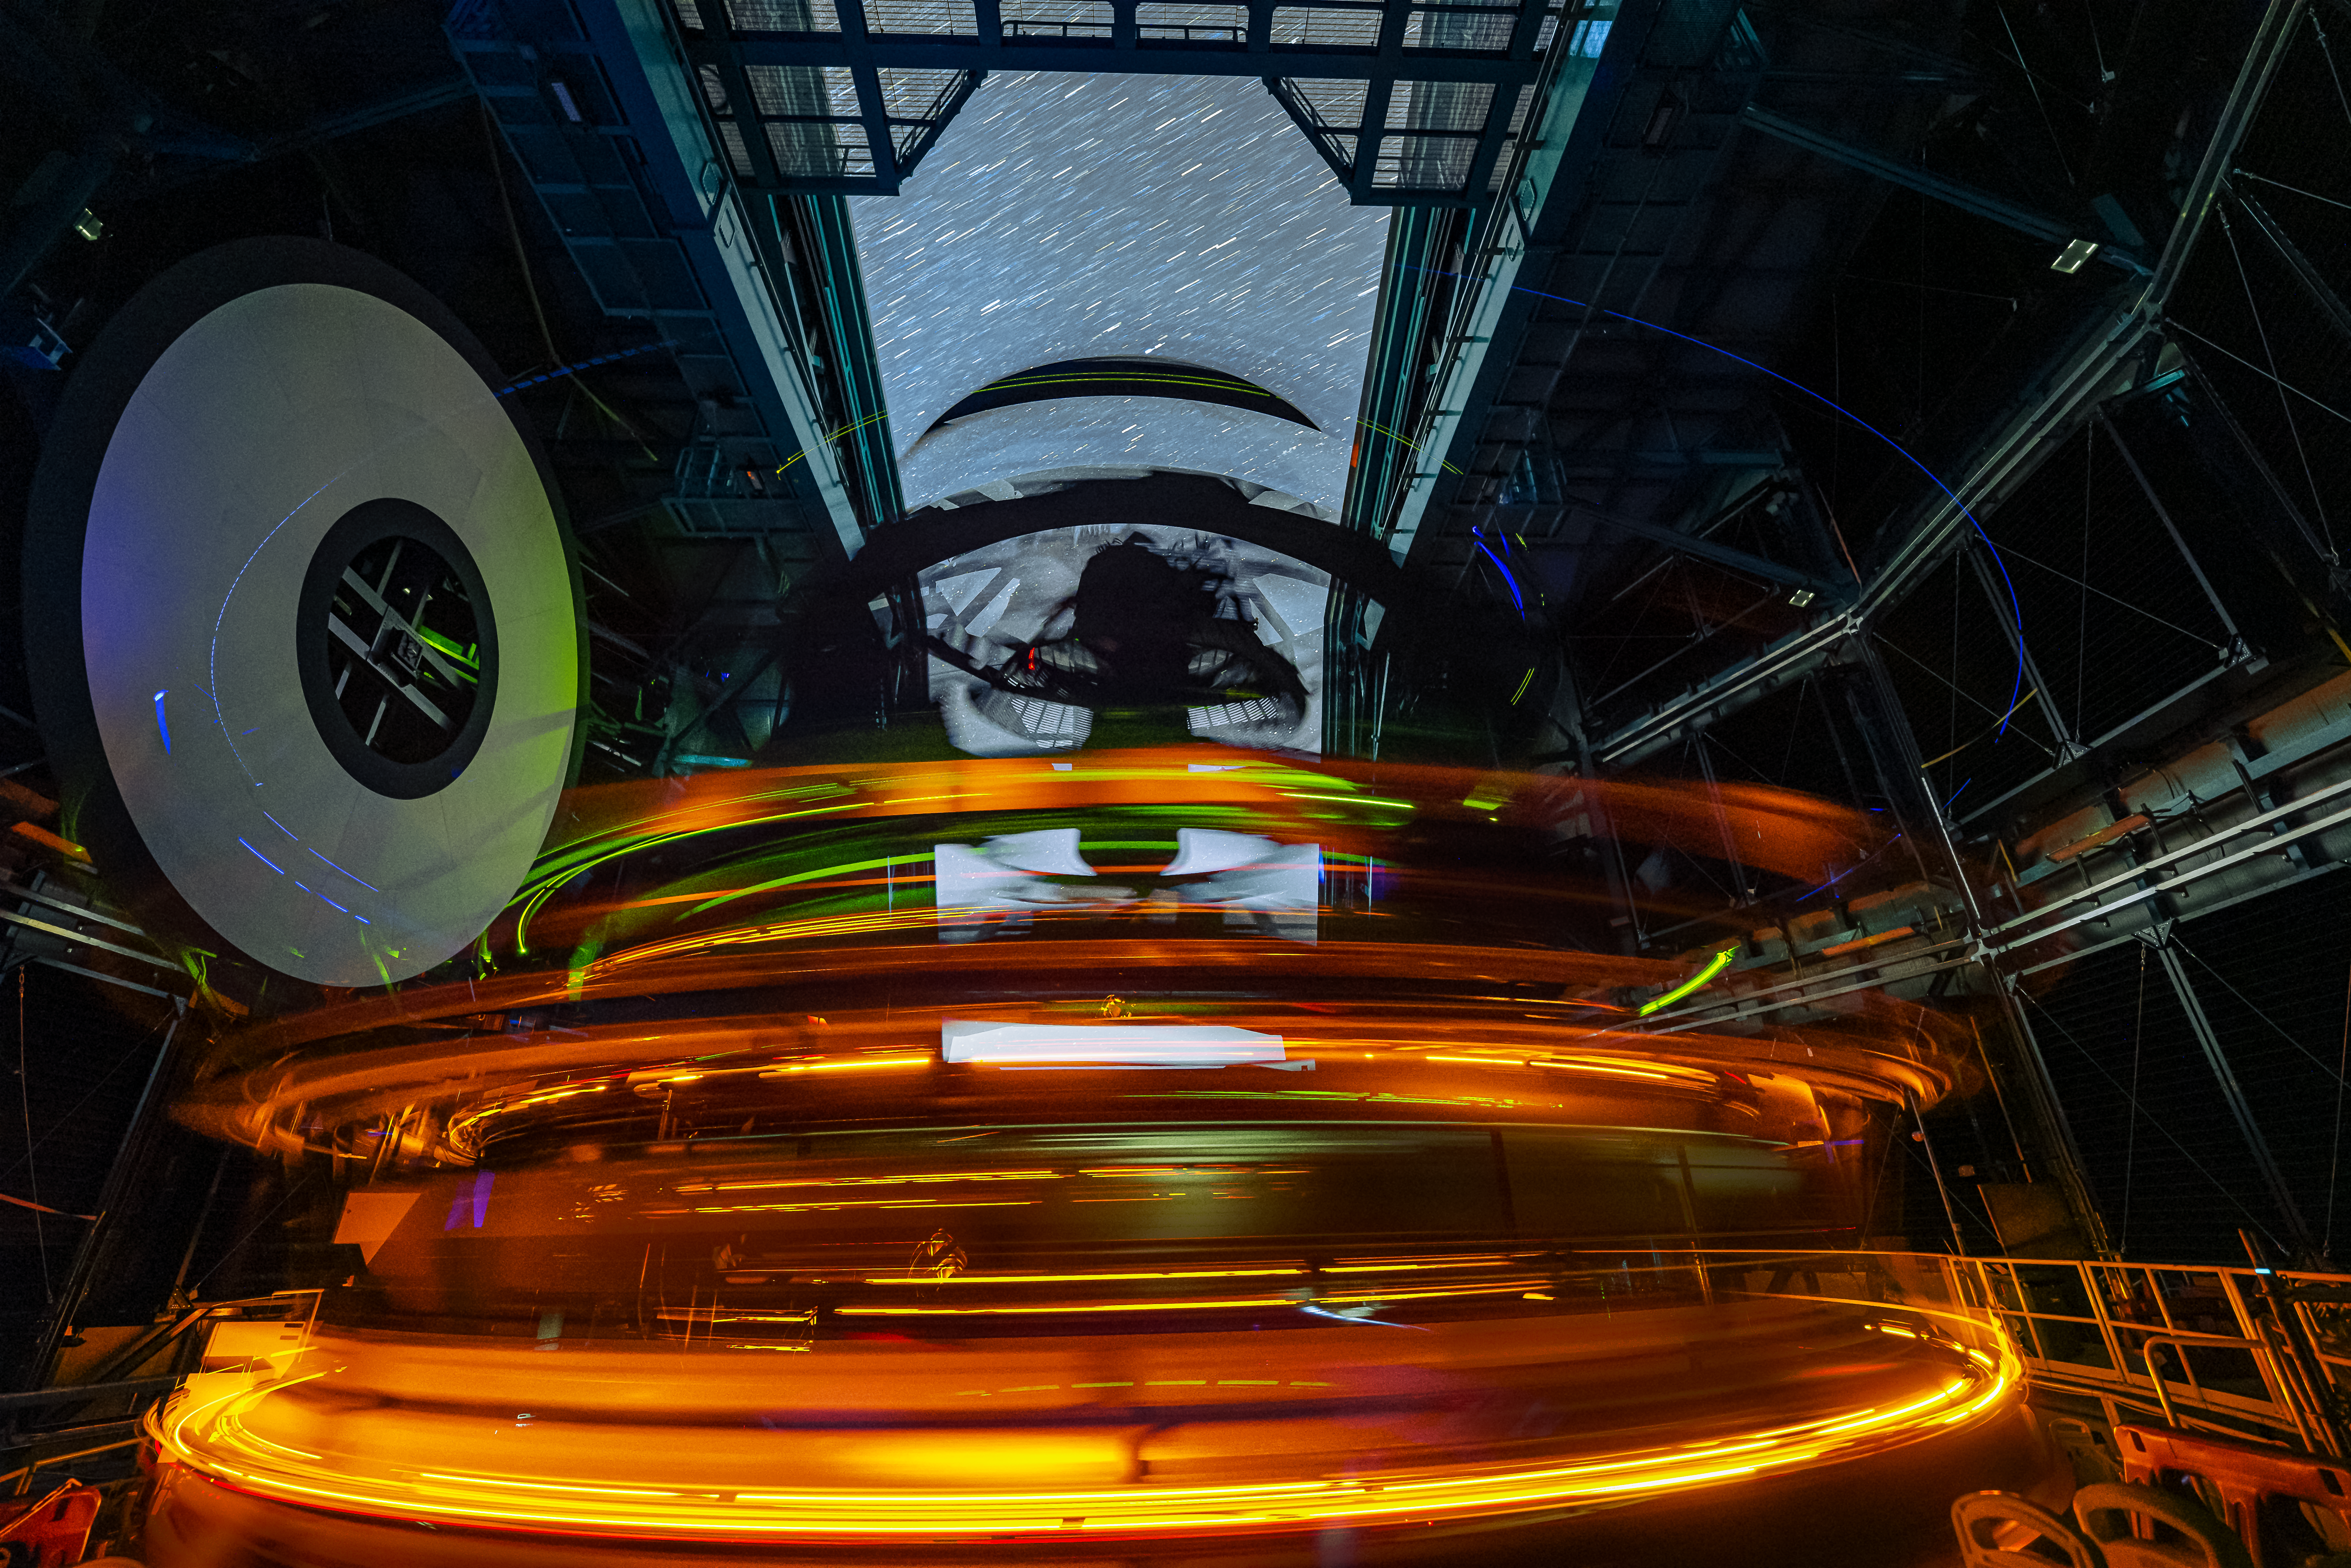

The Speed of Rubin

NSF–DOE Vera C. Rubin Observatory, a Program of NSF NOIRLab jointly funded by the U.S. National Science Foundation (NSF) and the U.S. Department of Energy's Office of Science (DOE/SC), began collecting its first on-sky engineering data on 15 April 2025. In this long-exposure image, the Simonyi Survey Telescope, equipped with the LSST Camera, created a mesmerizing neon glow as it spun around scanning the sky.

Rubin Observatory is packed with innovative technology. The Simonyi Survey Telescope’s drive system, rigid design, and compact shape give it incredible speed, forming the streaks of light showcased in this image. Thanks to these features, the telescope can be ready for its next image in only five seconds — faster than any other telescope of its size. The LSST Camera, constructed by DOE’s SLAC National Accelerator Laboratory, is another technological marvel: it is the world’s largest digital camera. The camera is roughly the size of a small car and weighs almost 6600 lbs (3000 kg). Its size and design allow it to view vast areas of the sky, capturing 45 times the area of the full Moon in the sky with each exposure. Together, the innovative technologies in the Simonyi Survey Telescope and the LSST Camera will pave the way for the cosmic discoveries of tomorrow.

Hernán Stockebrand, the photographer, is a NOIRLab Audiovisual Ambassador.

Credit: NSF–DOE Vera C. Rubin Observatory/NOIRLab/SLAC/AURA/H. Stockebrand